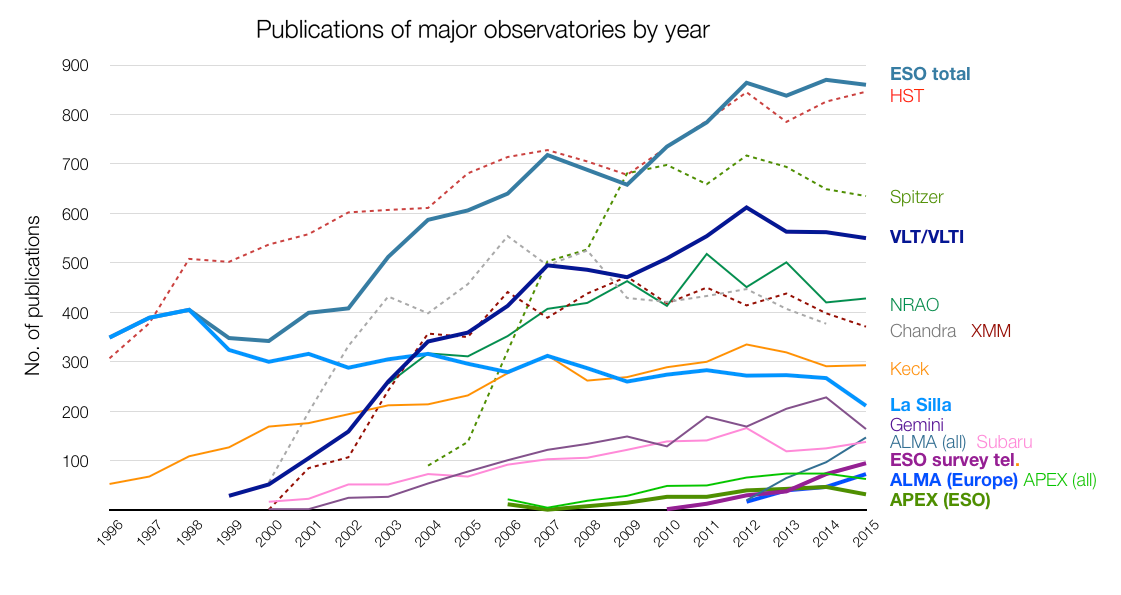

Number of papers published using observational data from different observatories

The number of refereed papers published based on data from ESO and other telescopes over the period 1996 to the 2015. These numbers are from the ESO Telescope Bibliography (telbib). Note that the selection criteria for inclusion or exclusion of papers vary among observatories.

Credit: ESO